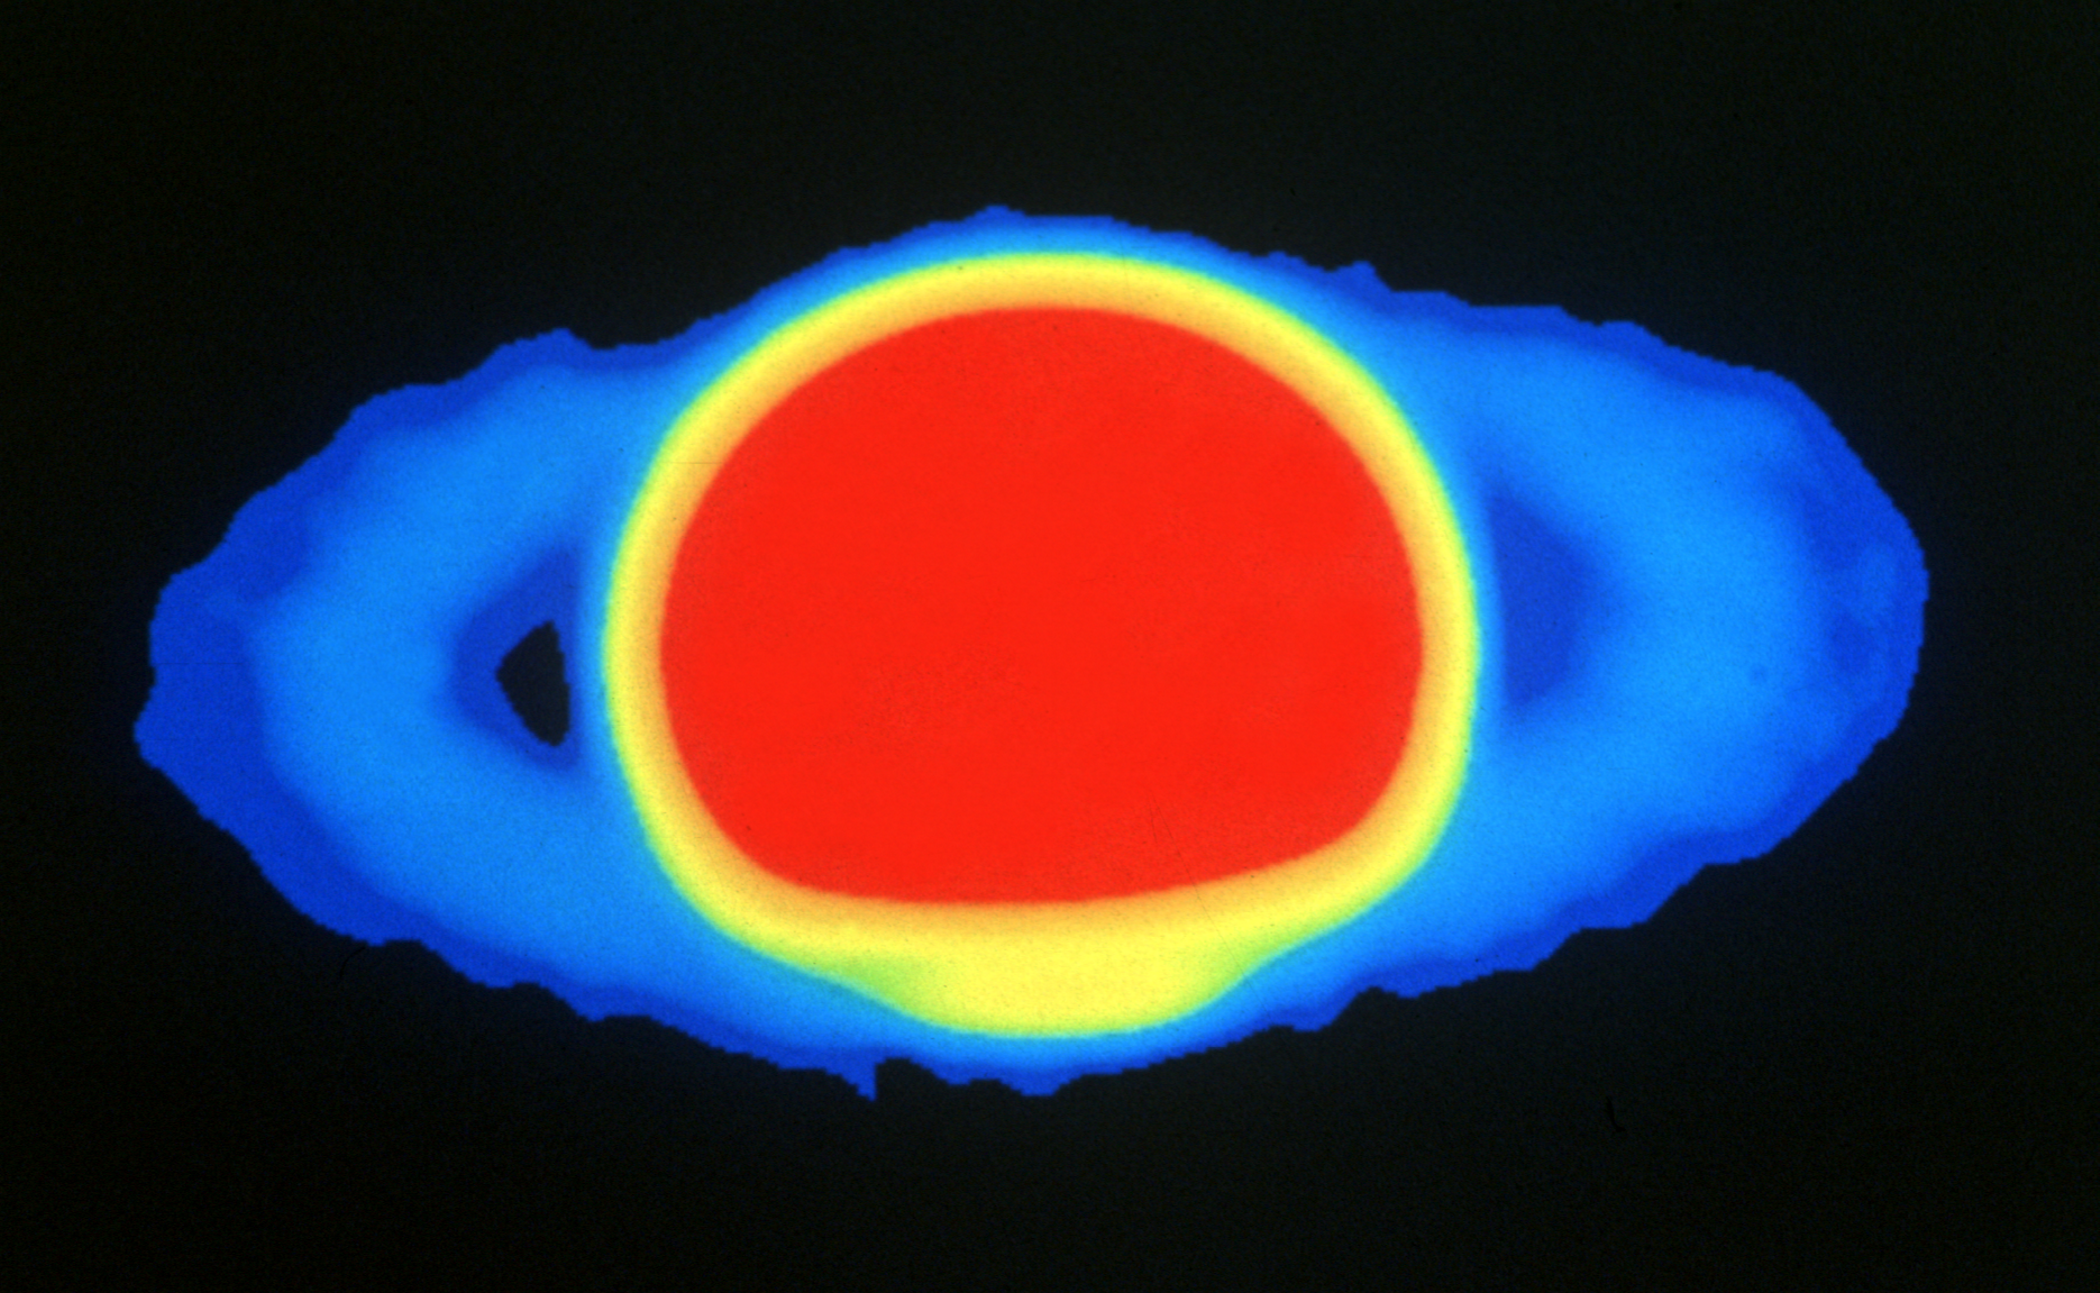

Saturn in Radio Waves

2cm/15GHz image taken by the VLA in the C-array, resolution 1.5 arcsec image of Saturn. Rings are wide open. The A and B rings are clearly visible.

Credit: NRAO/AUI/NSF, I. de Pater